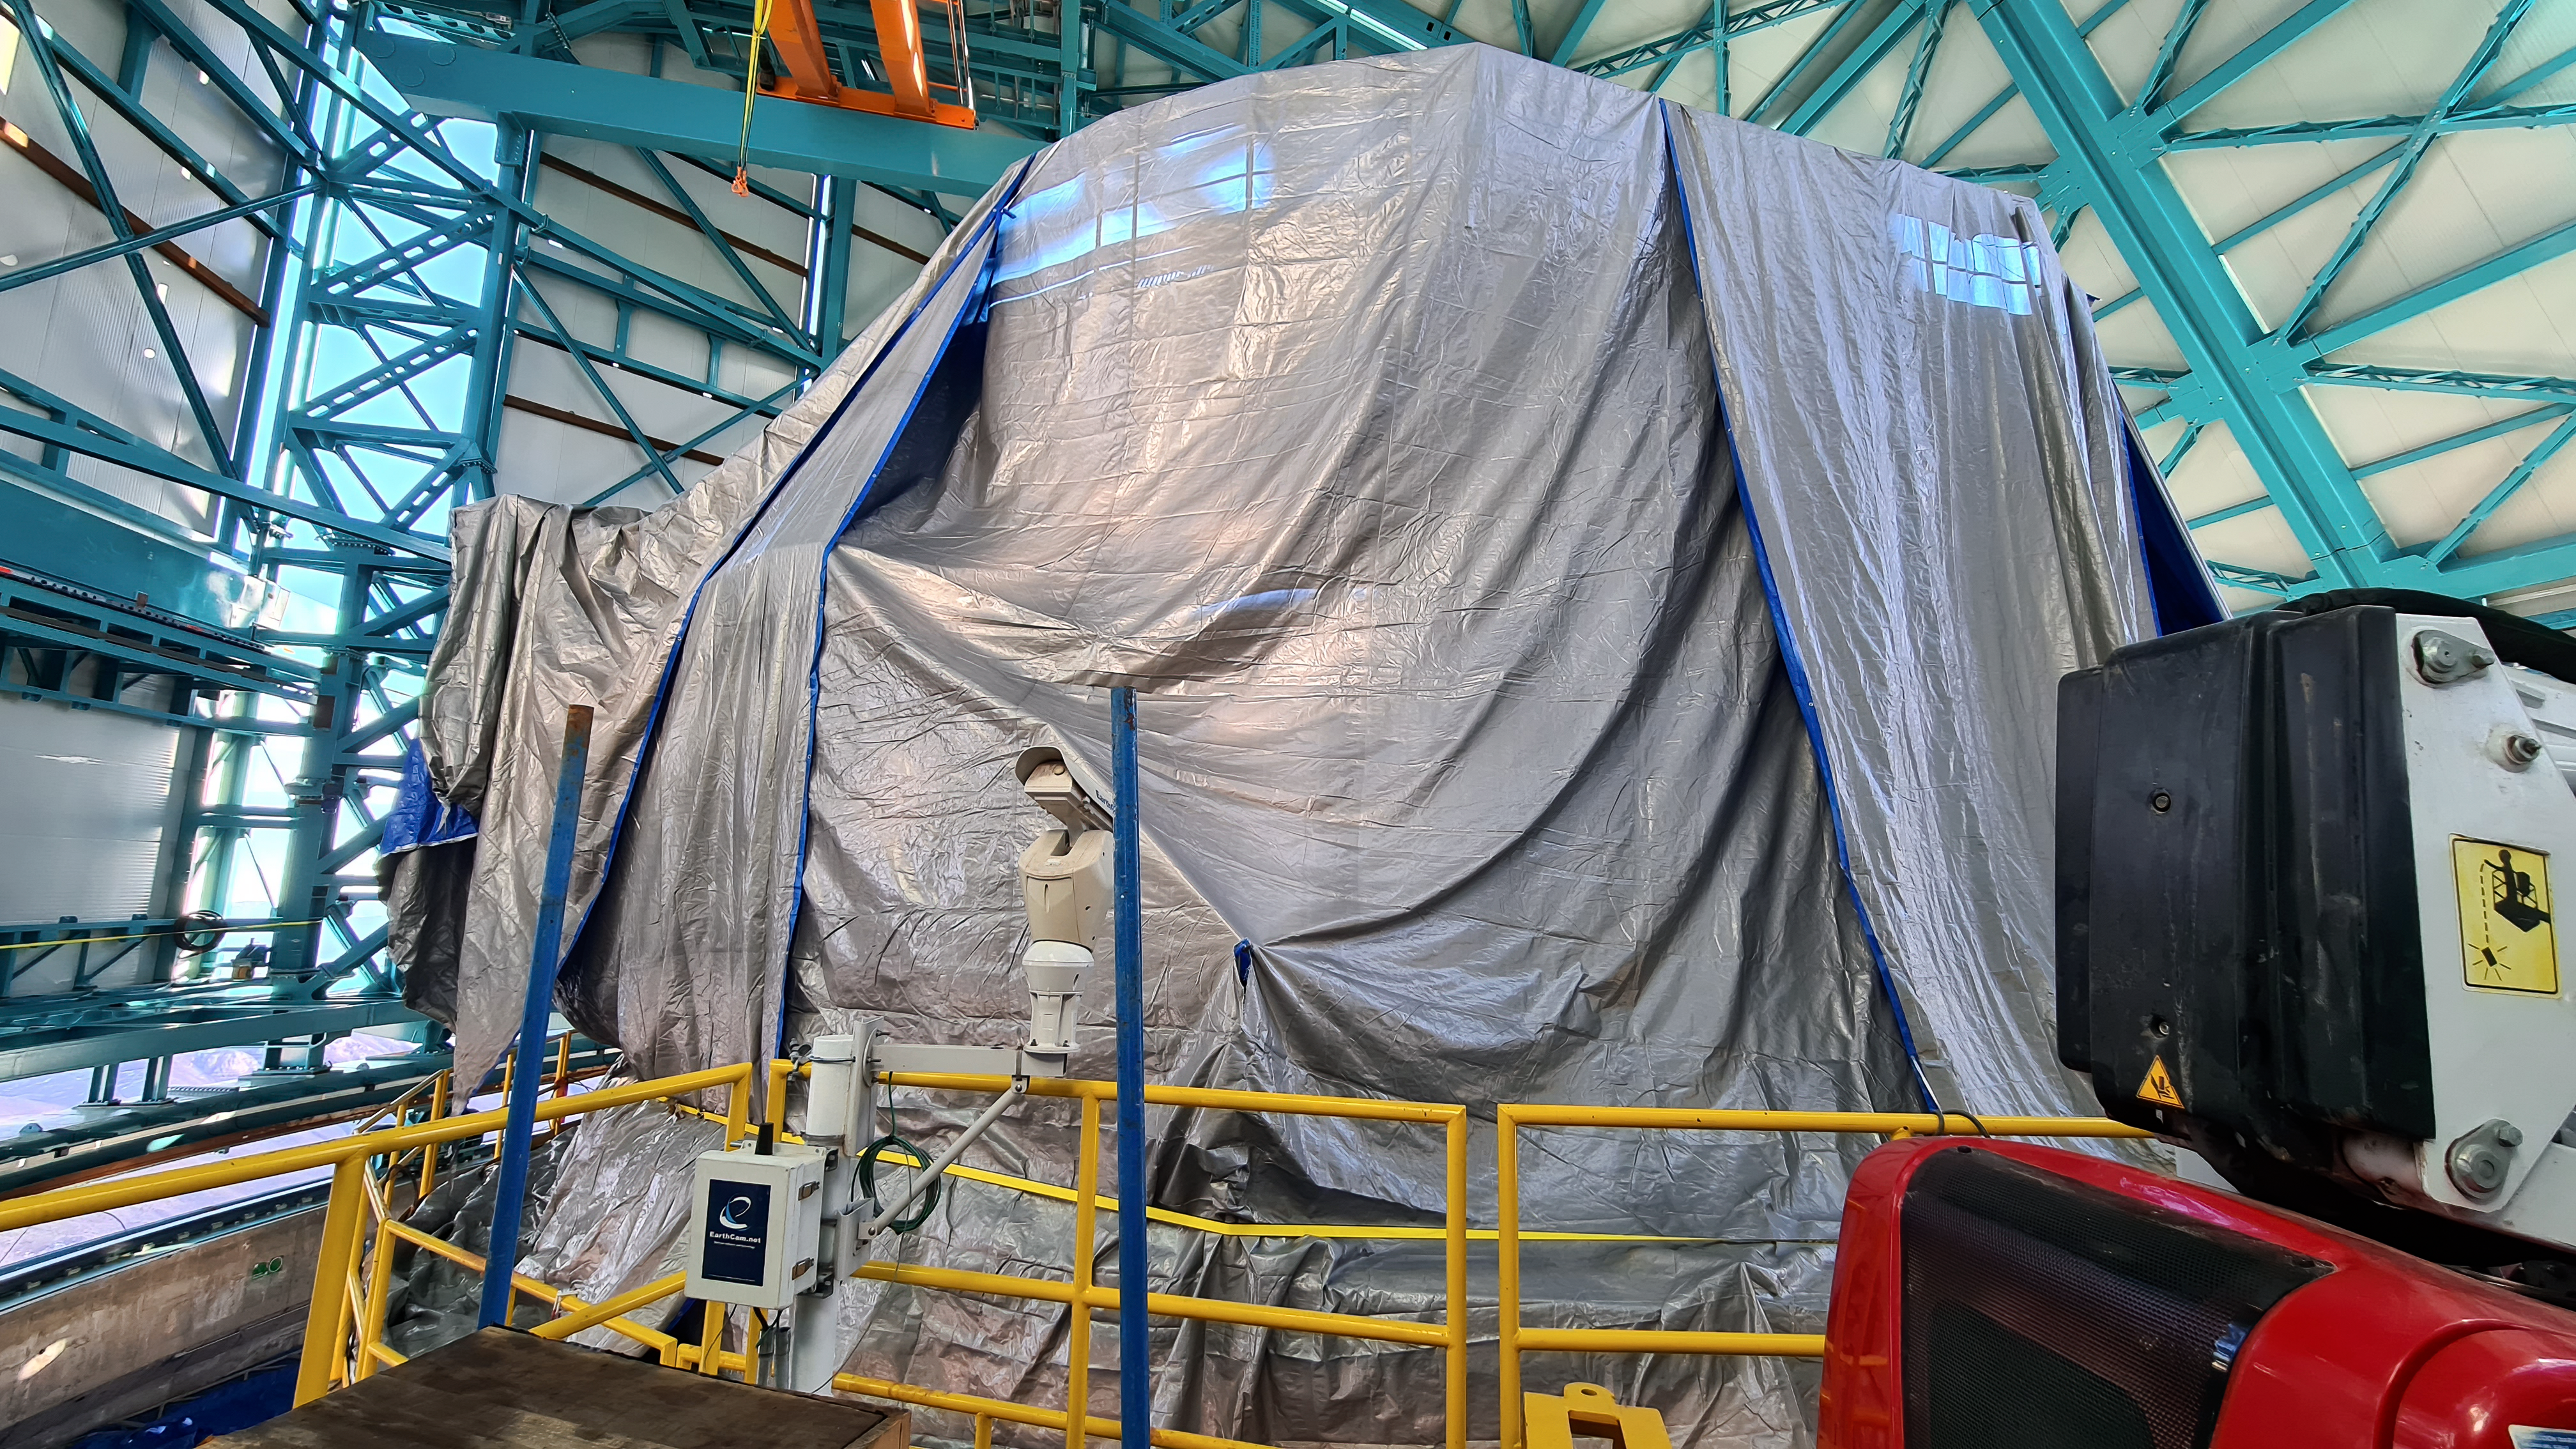

Vera C. Rubin Observatory 22 June 2020

An inspection of the summit 22 June 2020.

Credit: Rubin Observatory/NSF/AURA